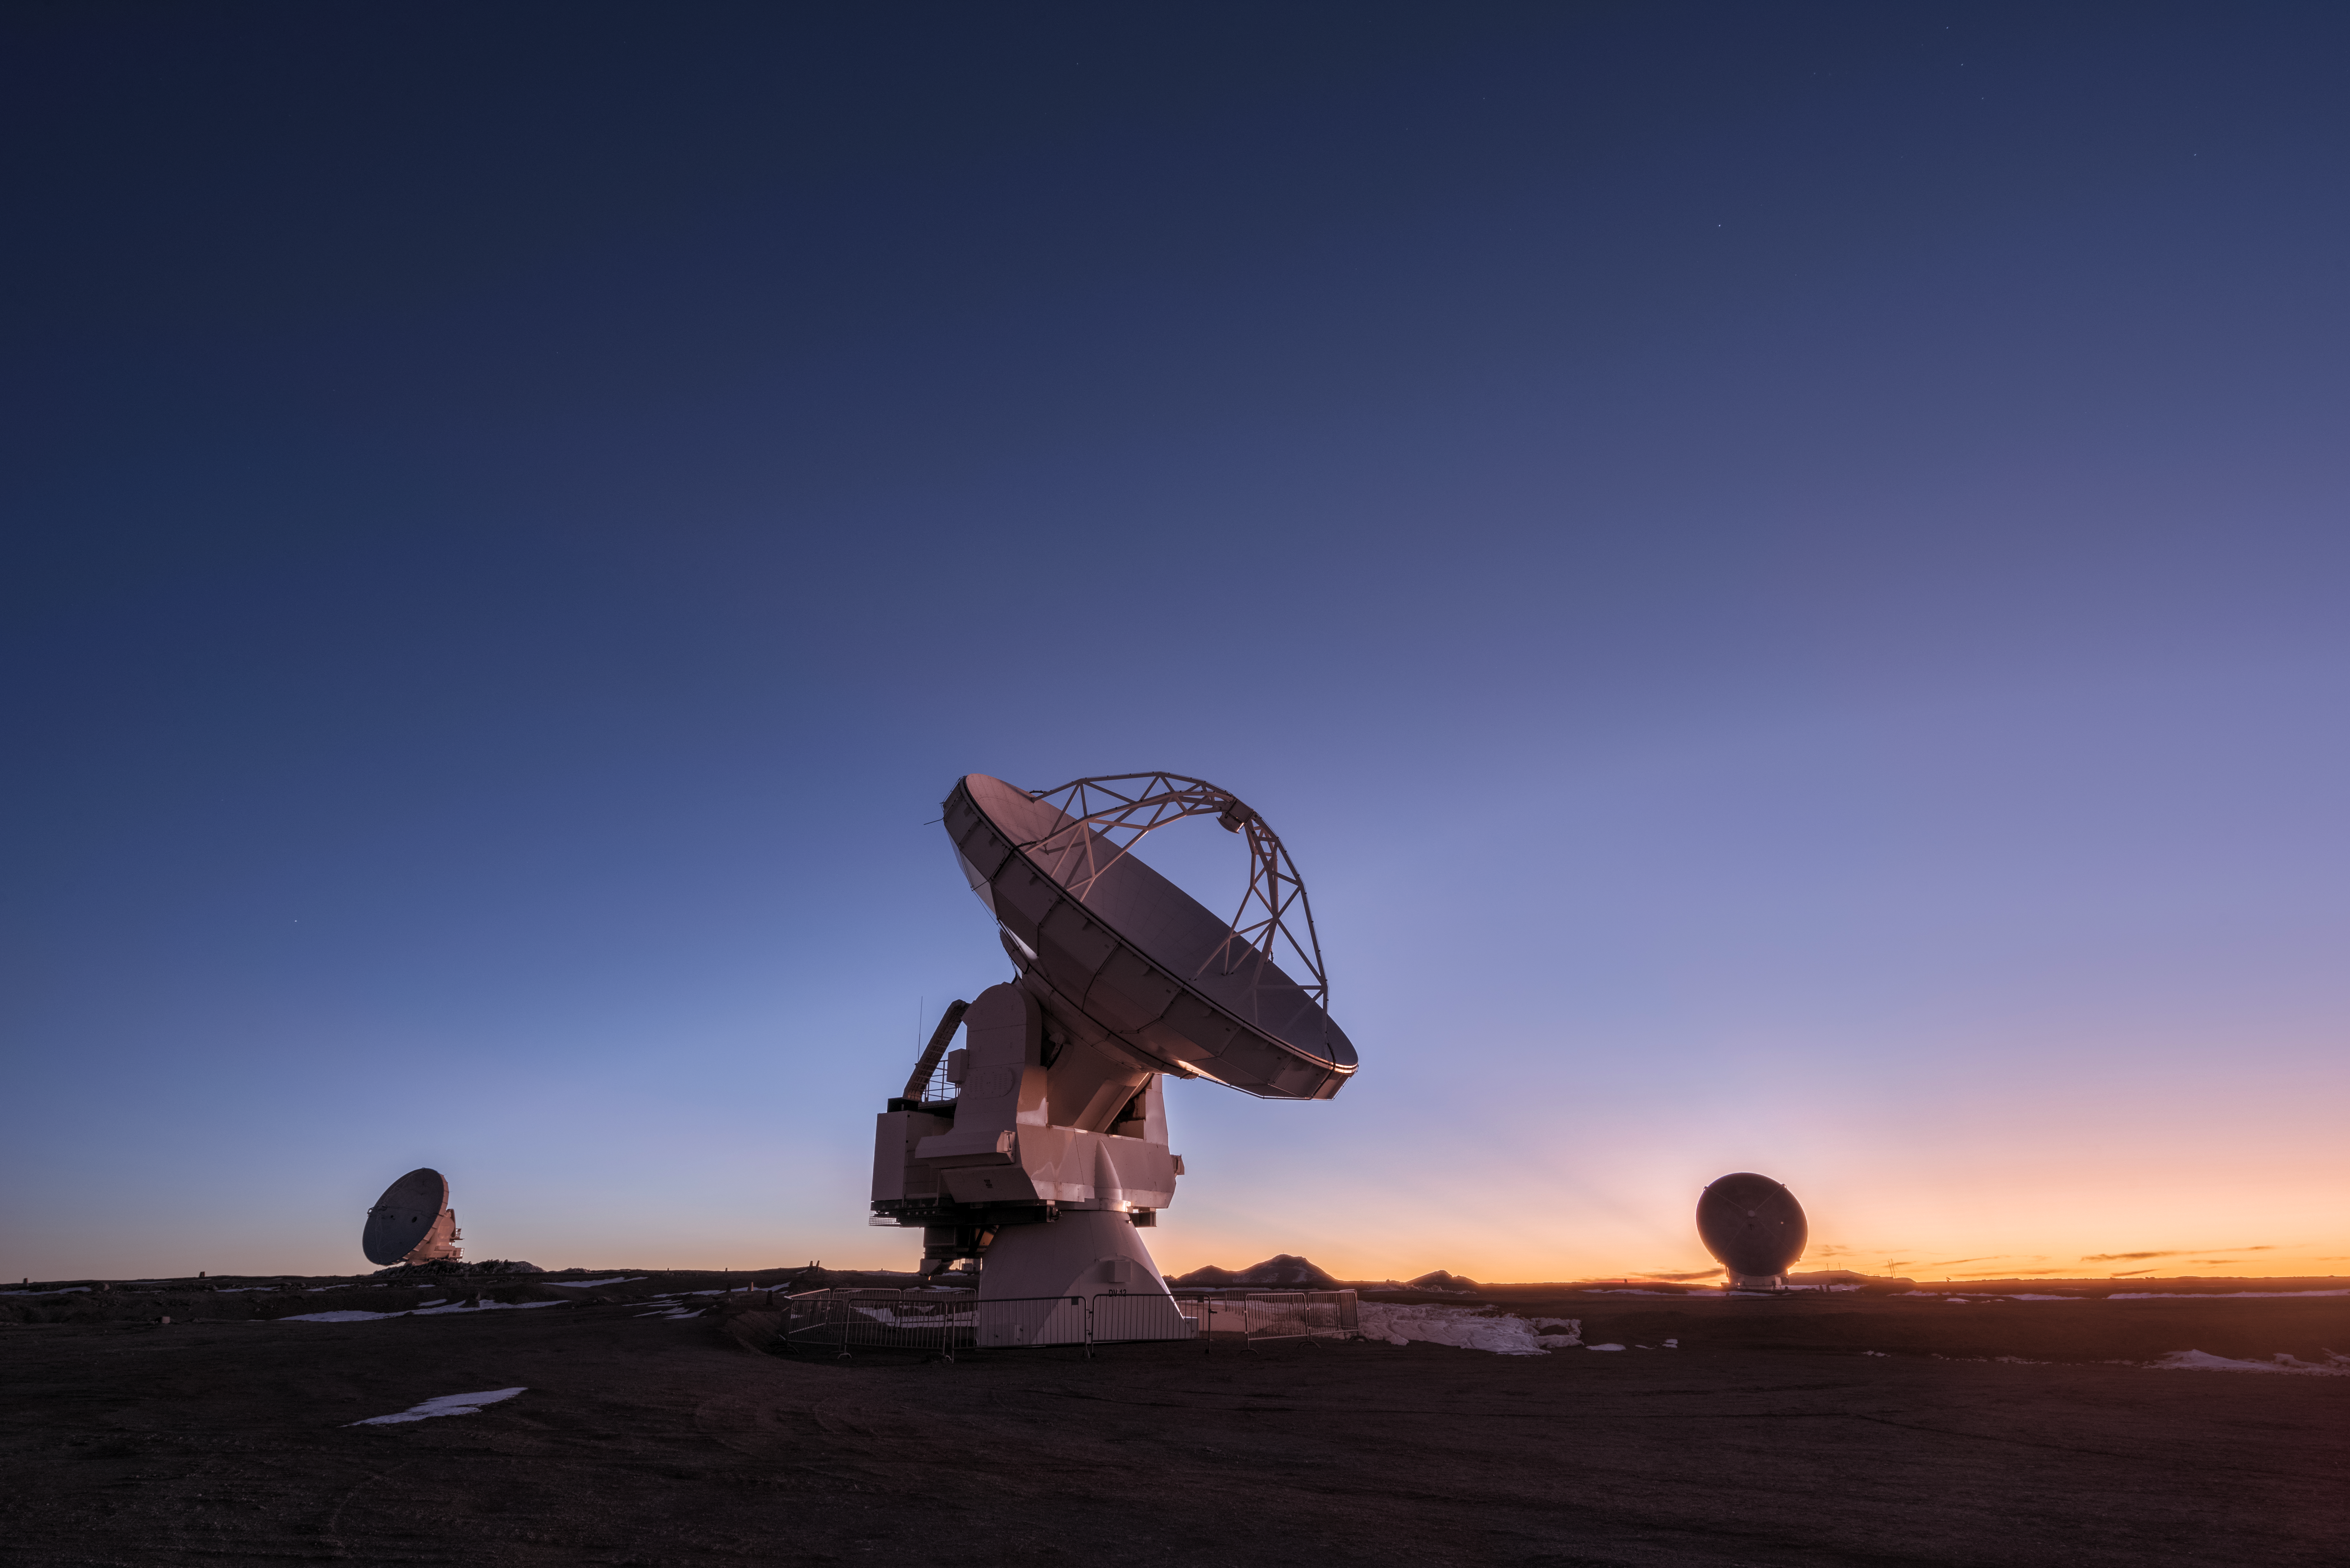

ALMA ready for work

Here are some of the 66 antennas that constitute the Atacama Large Millimeter/Submillimeter Array (ALMA). ALMA is the most powerful telescope for observing the cool Universe — molecular gas and dust as well the distant Universe. ALMA is studying the building blocks of stars, planetary systems, galaxies and life itself.

Credit: D. Kordan/ESO